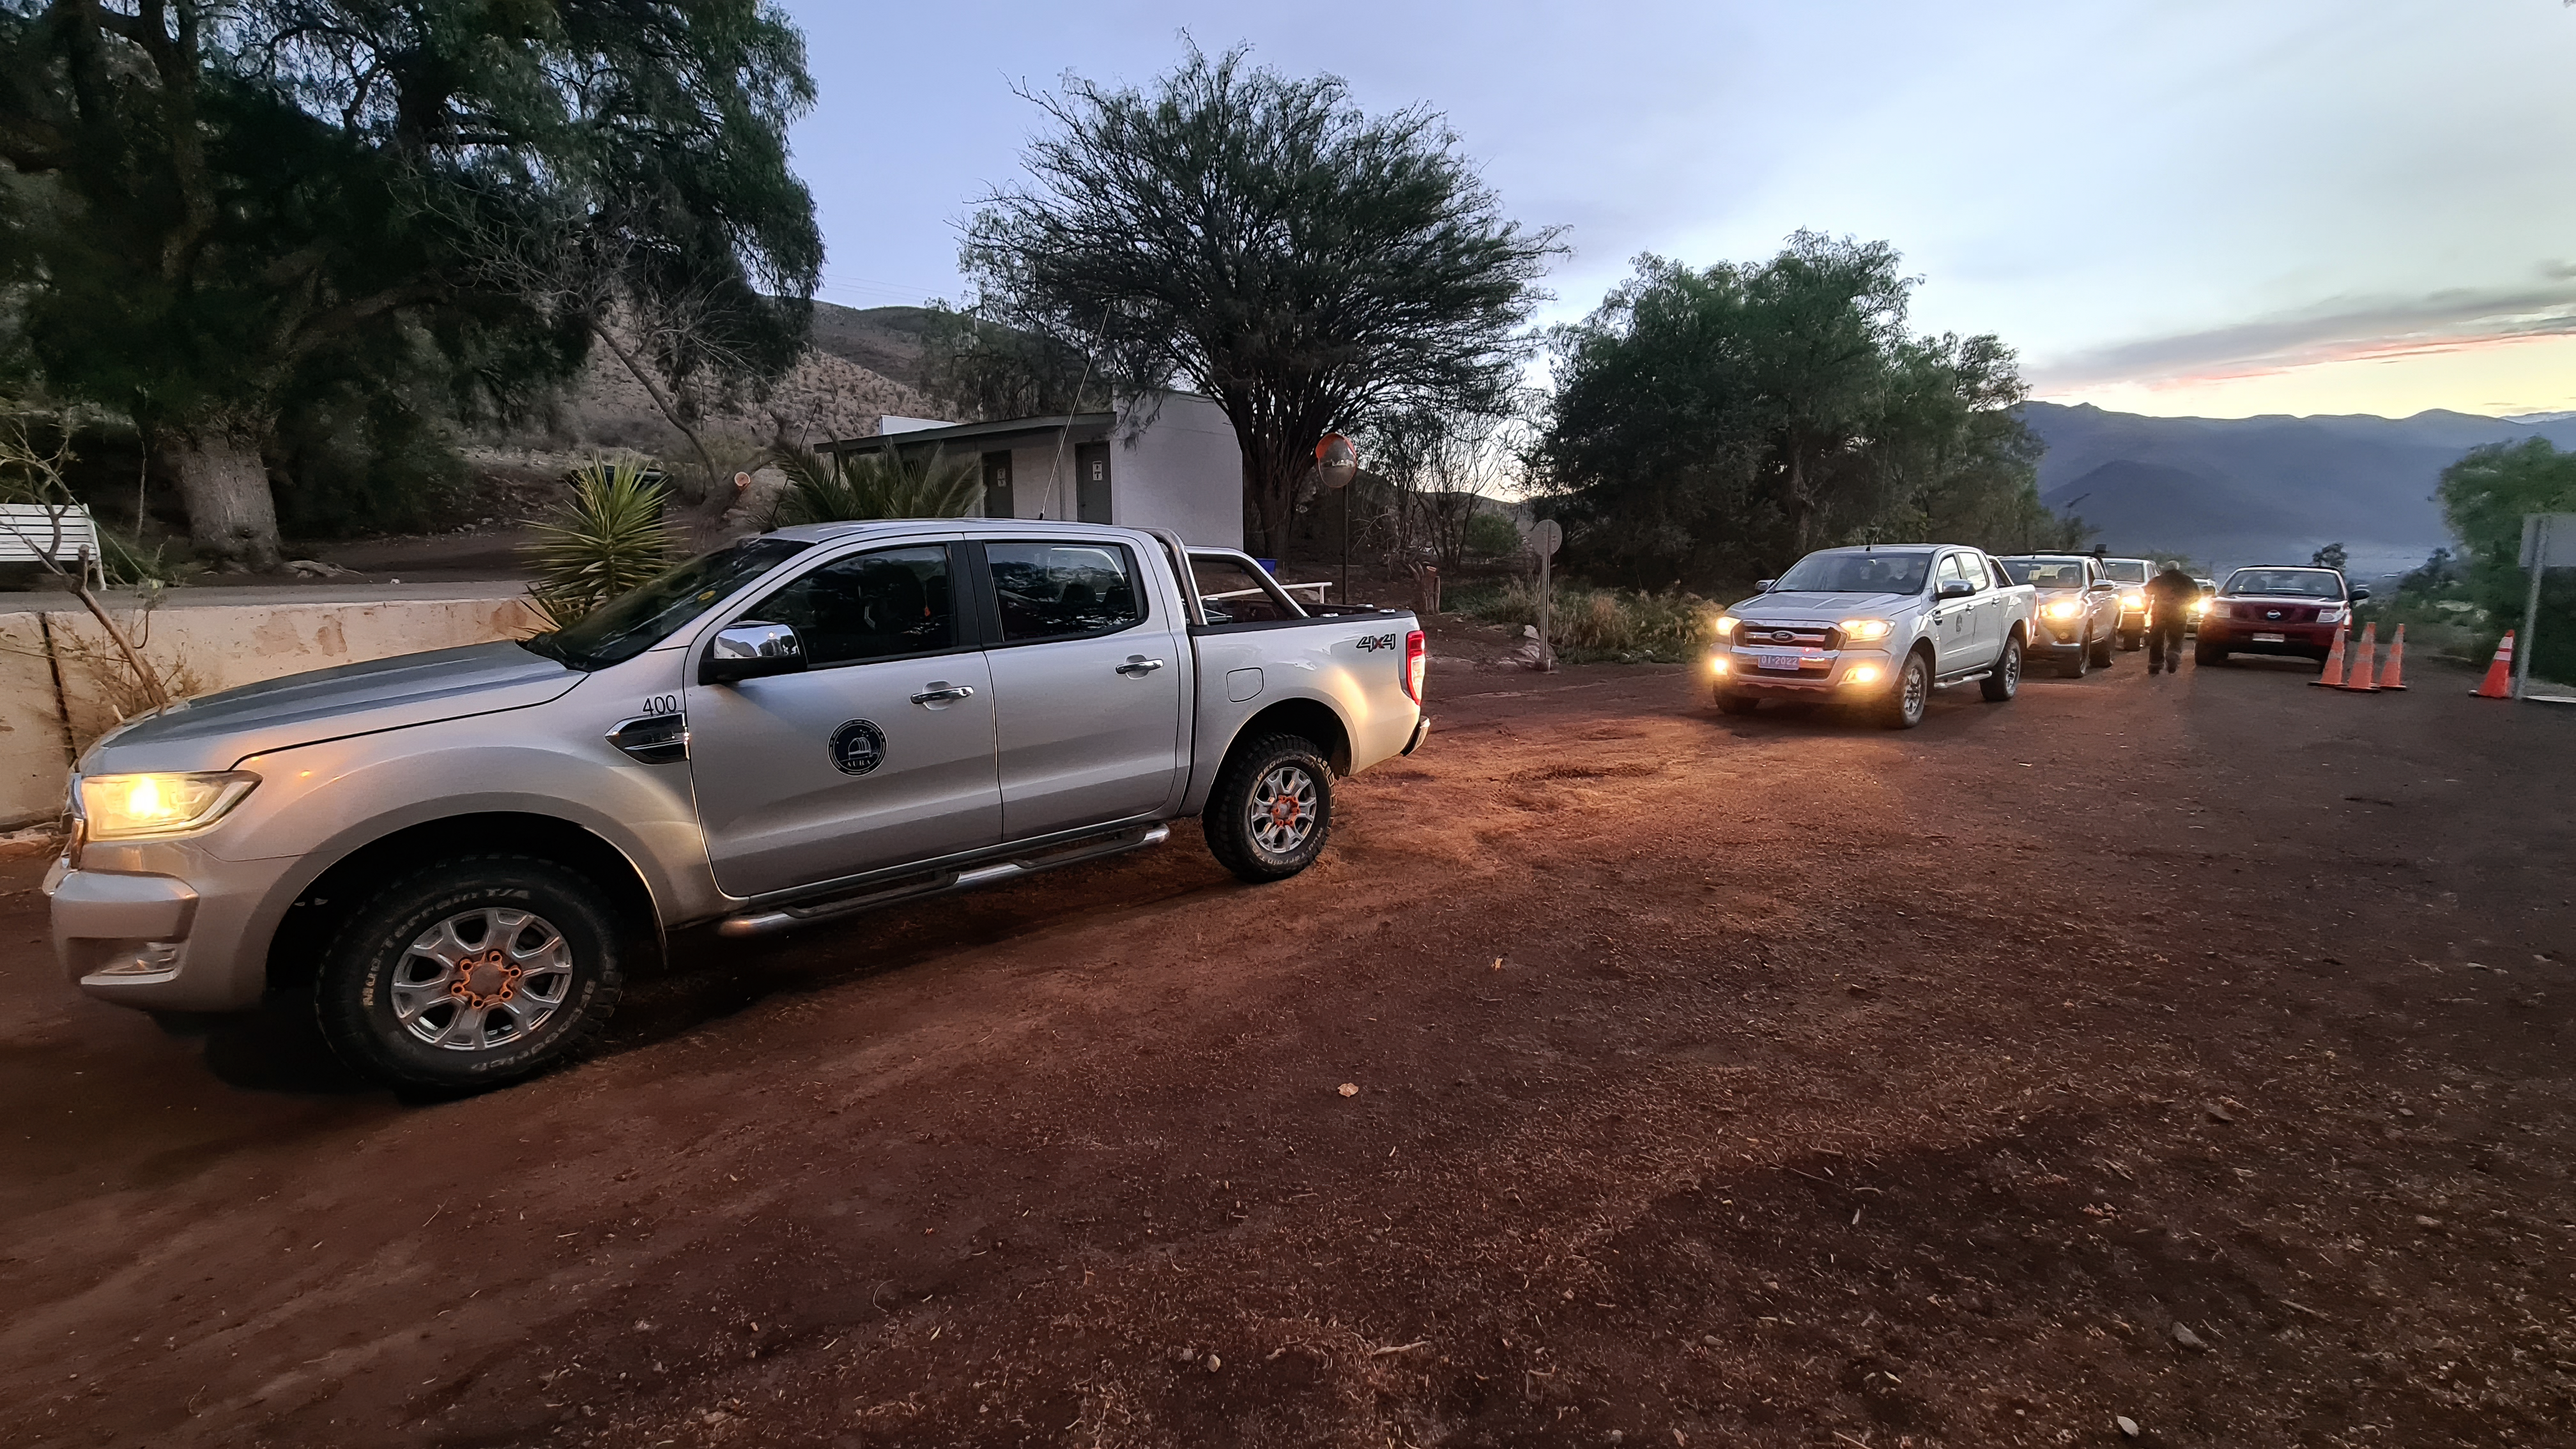

Vera C. Rubin Observatory 22 June 2020

An inspection of the summit 22 June 2020.

Credit: Rubin Observatory/NSF/AURA